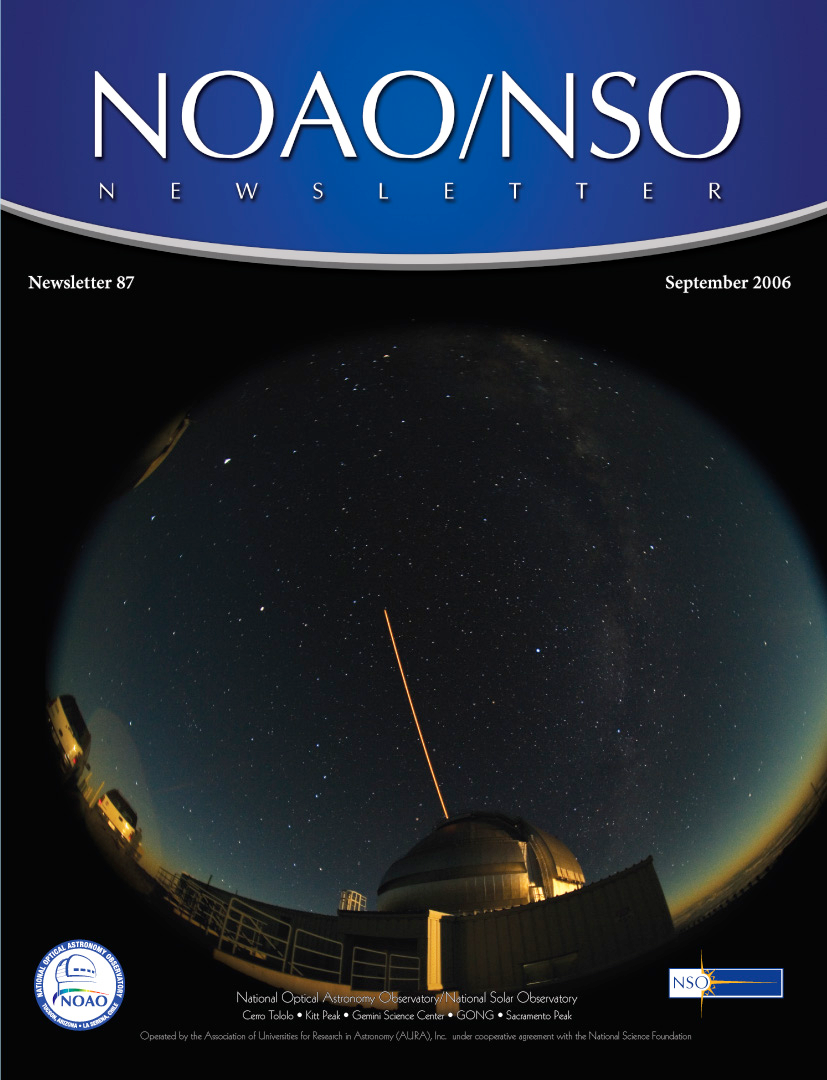

September 2006 Newsletter

Credit: NOIRLab